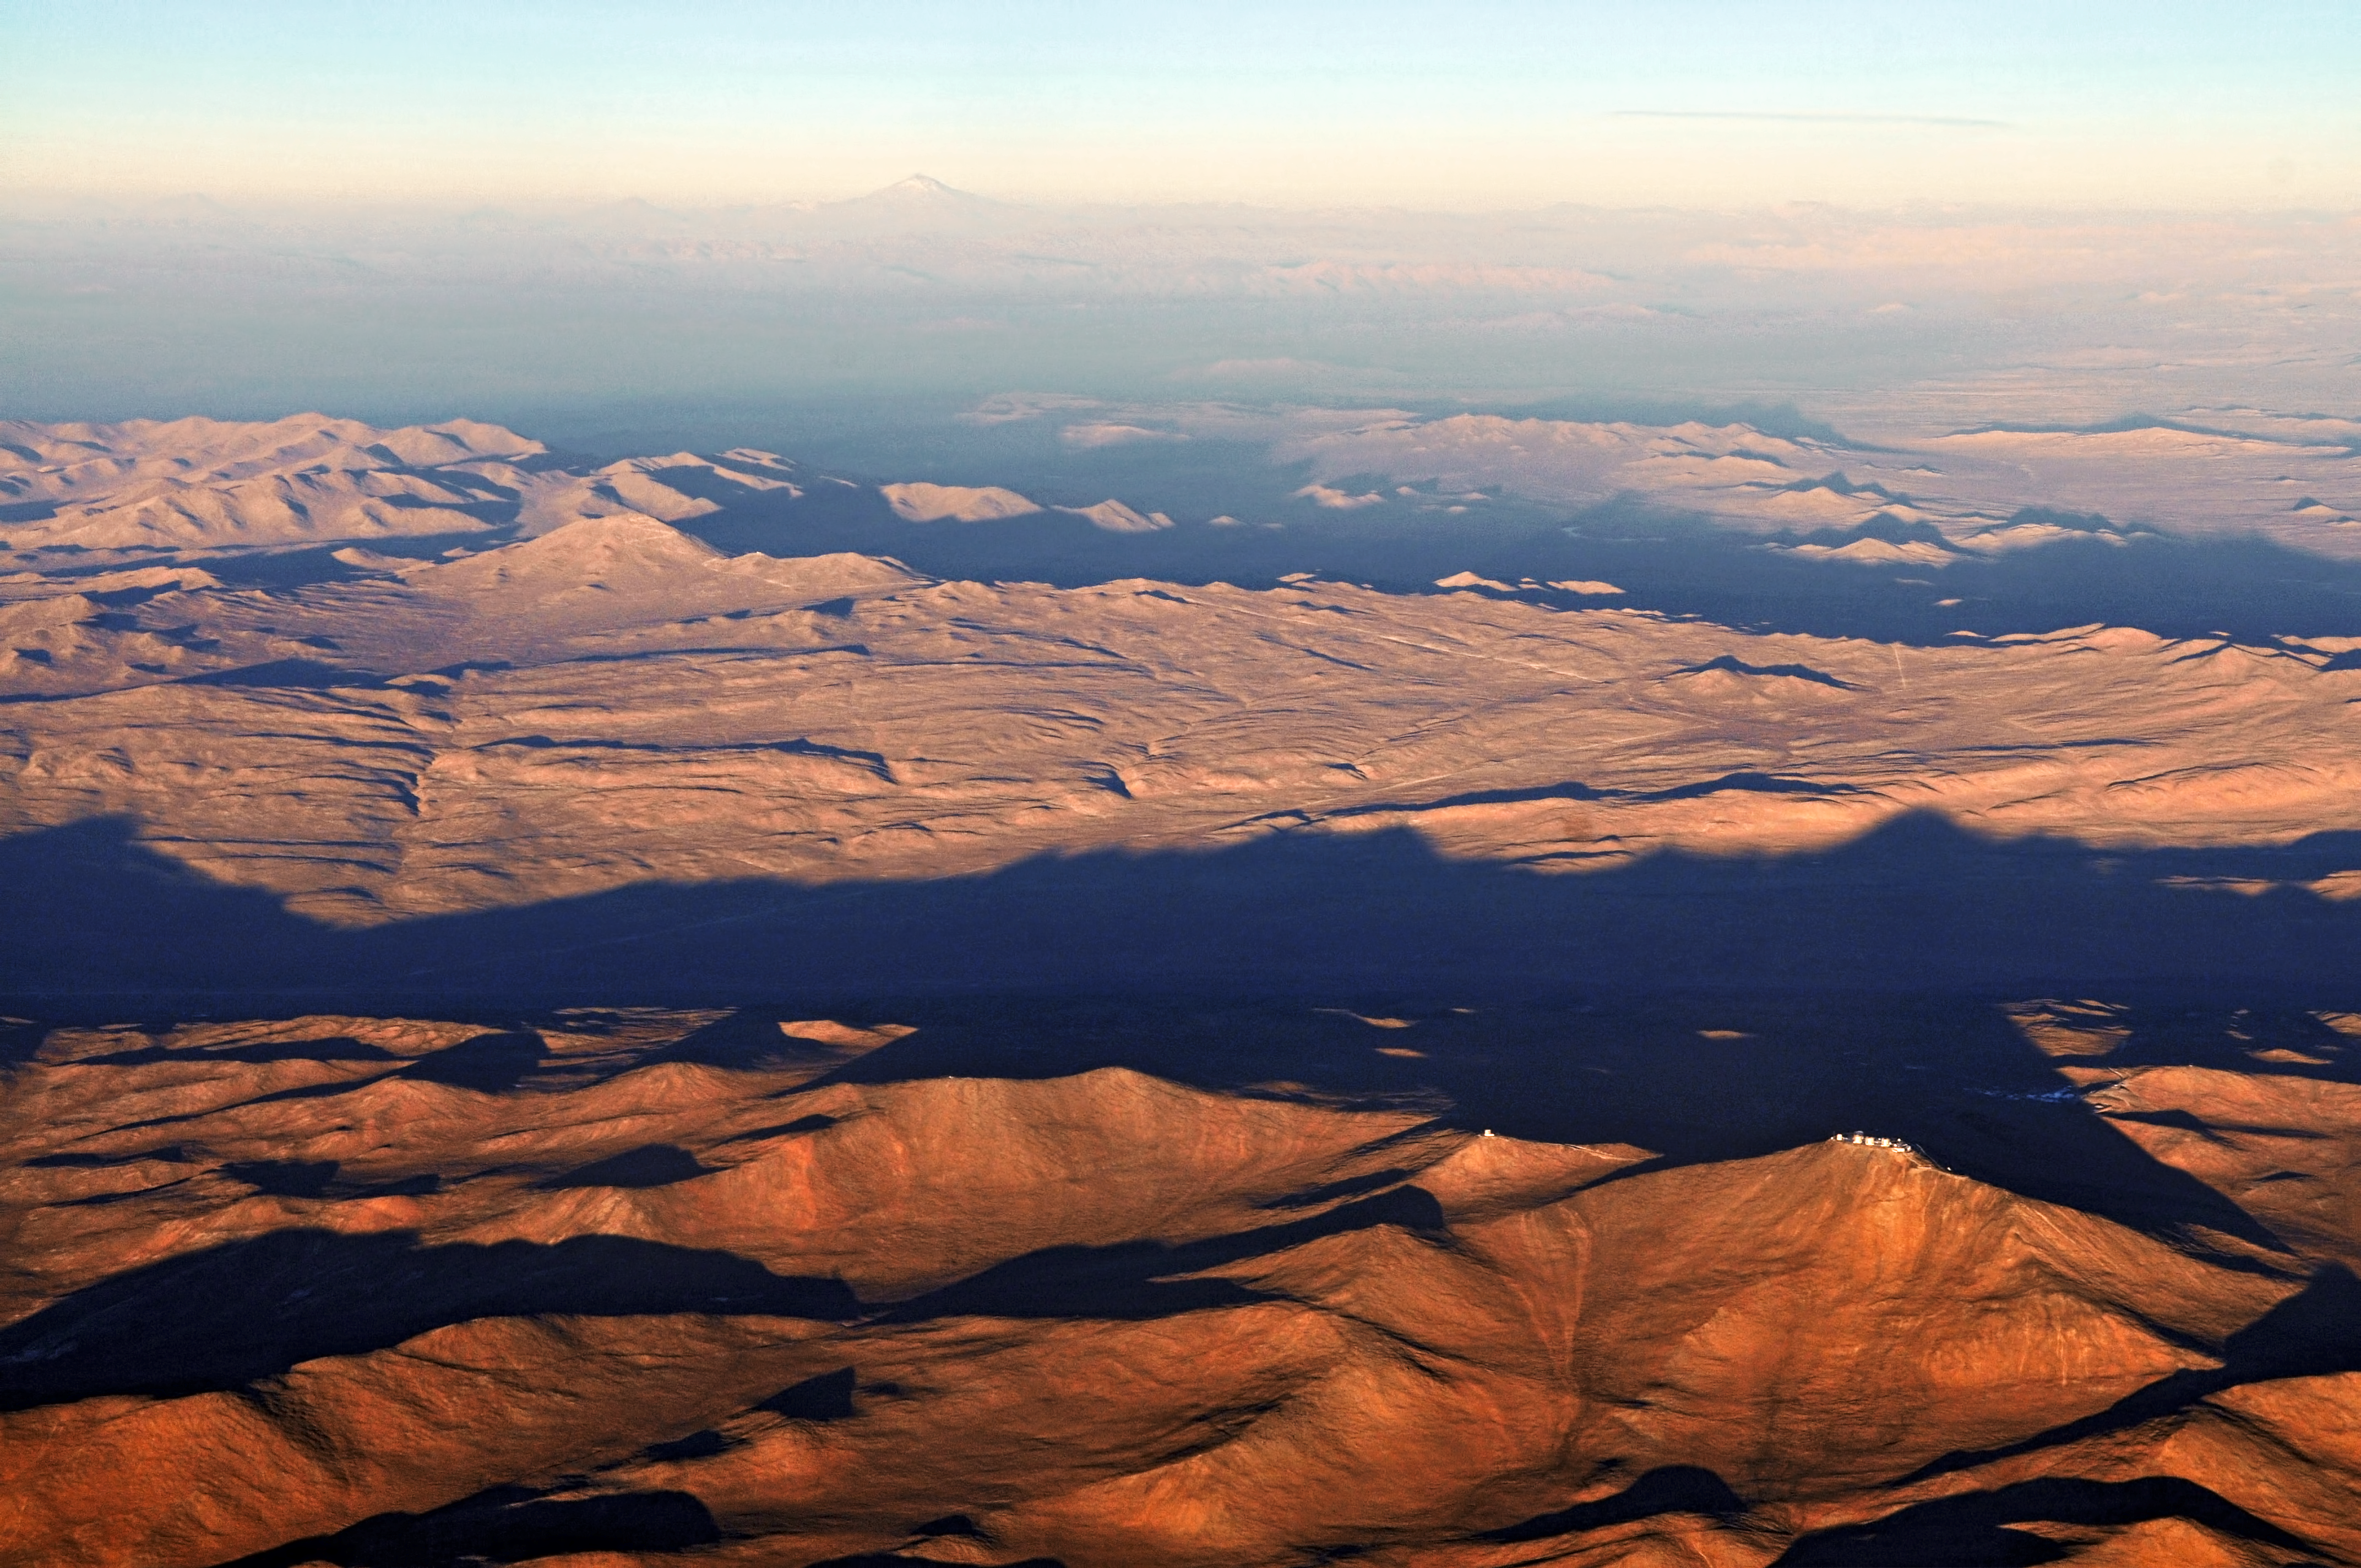

Cerro Paranal and Cerro Armazones in Chile

This aerial view shows beautifully the Chilean Atacama Desert around the ESO Paranal Observatory, home to the Very Large Telescope (seen at the bottom right). Close to the VLT, one can see the dome of the VISTA survey telescope, and to the right, the Paranal Residence and basecamp. The high peak in the distance is the 6739-metre high volcano belonging to the Andes, Llullaillaco. Also in the image, to the middle left, one can see an isolated peak with a curvy road leading to its summit. This is Cerro Armazones, the selected home for the future European Extremely Large Telescope (E-ELT).

Credit: ESO/M. Tarenghi